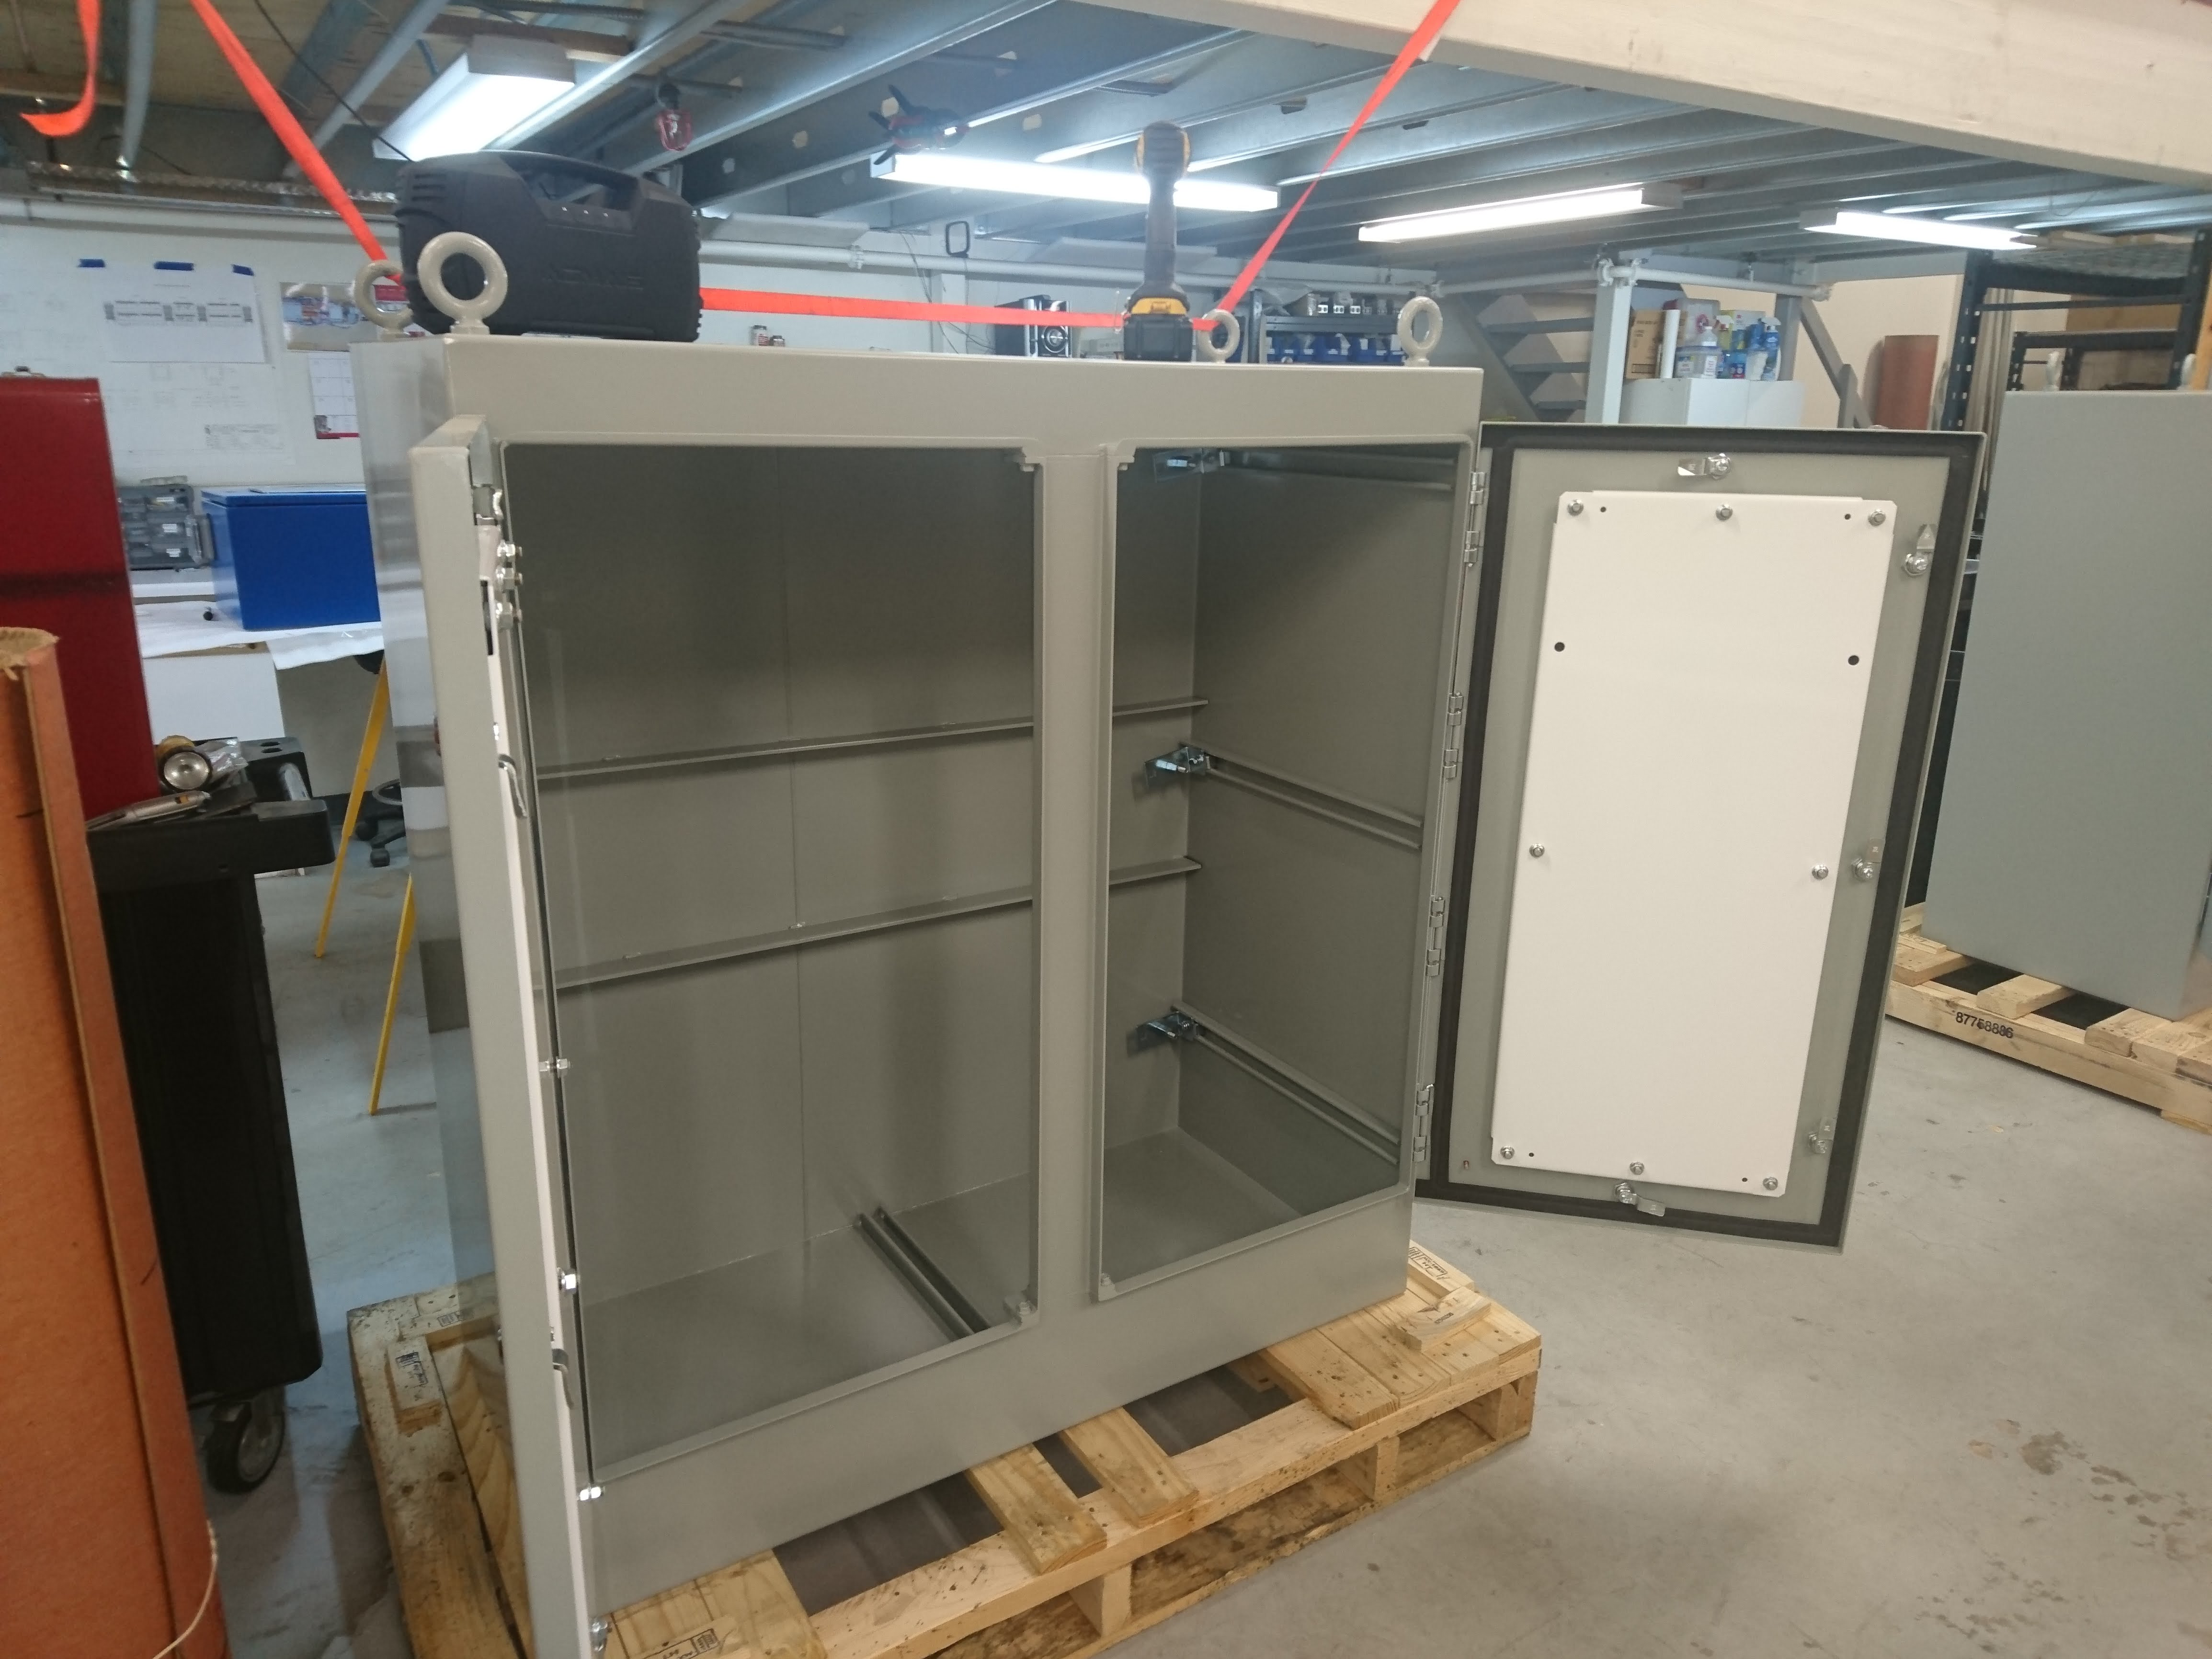

M1M3 Electrical Cabinet Assembly

Construction of the M1M3 Support System Cabinet at vendor Bit By Bit Controls in Tucson. When finished, this cabinet will house connections to the electrical power, communications, and sensors required to operate the M1M3 cell assembly.

Credit: Rubin Observatory/NSF/AURA